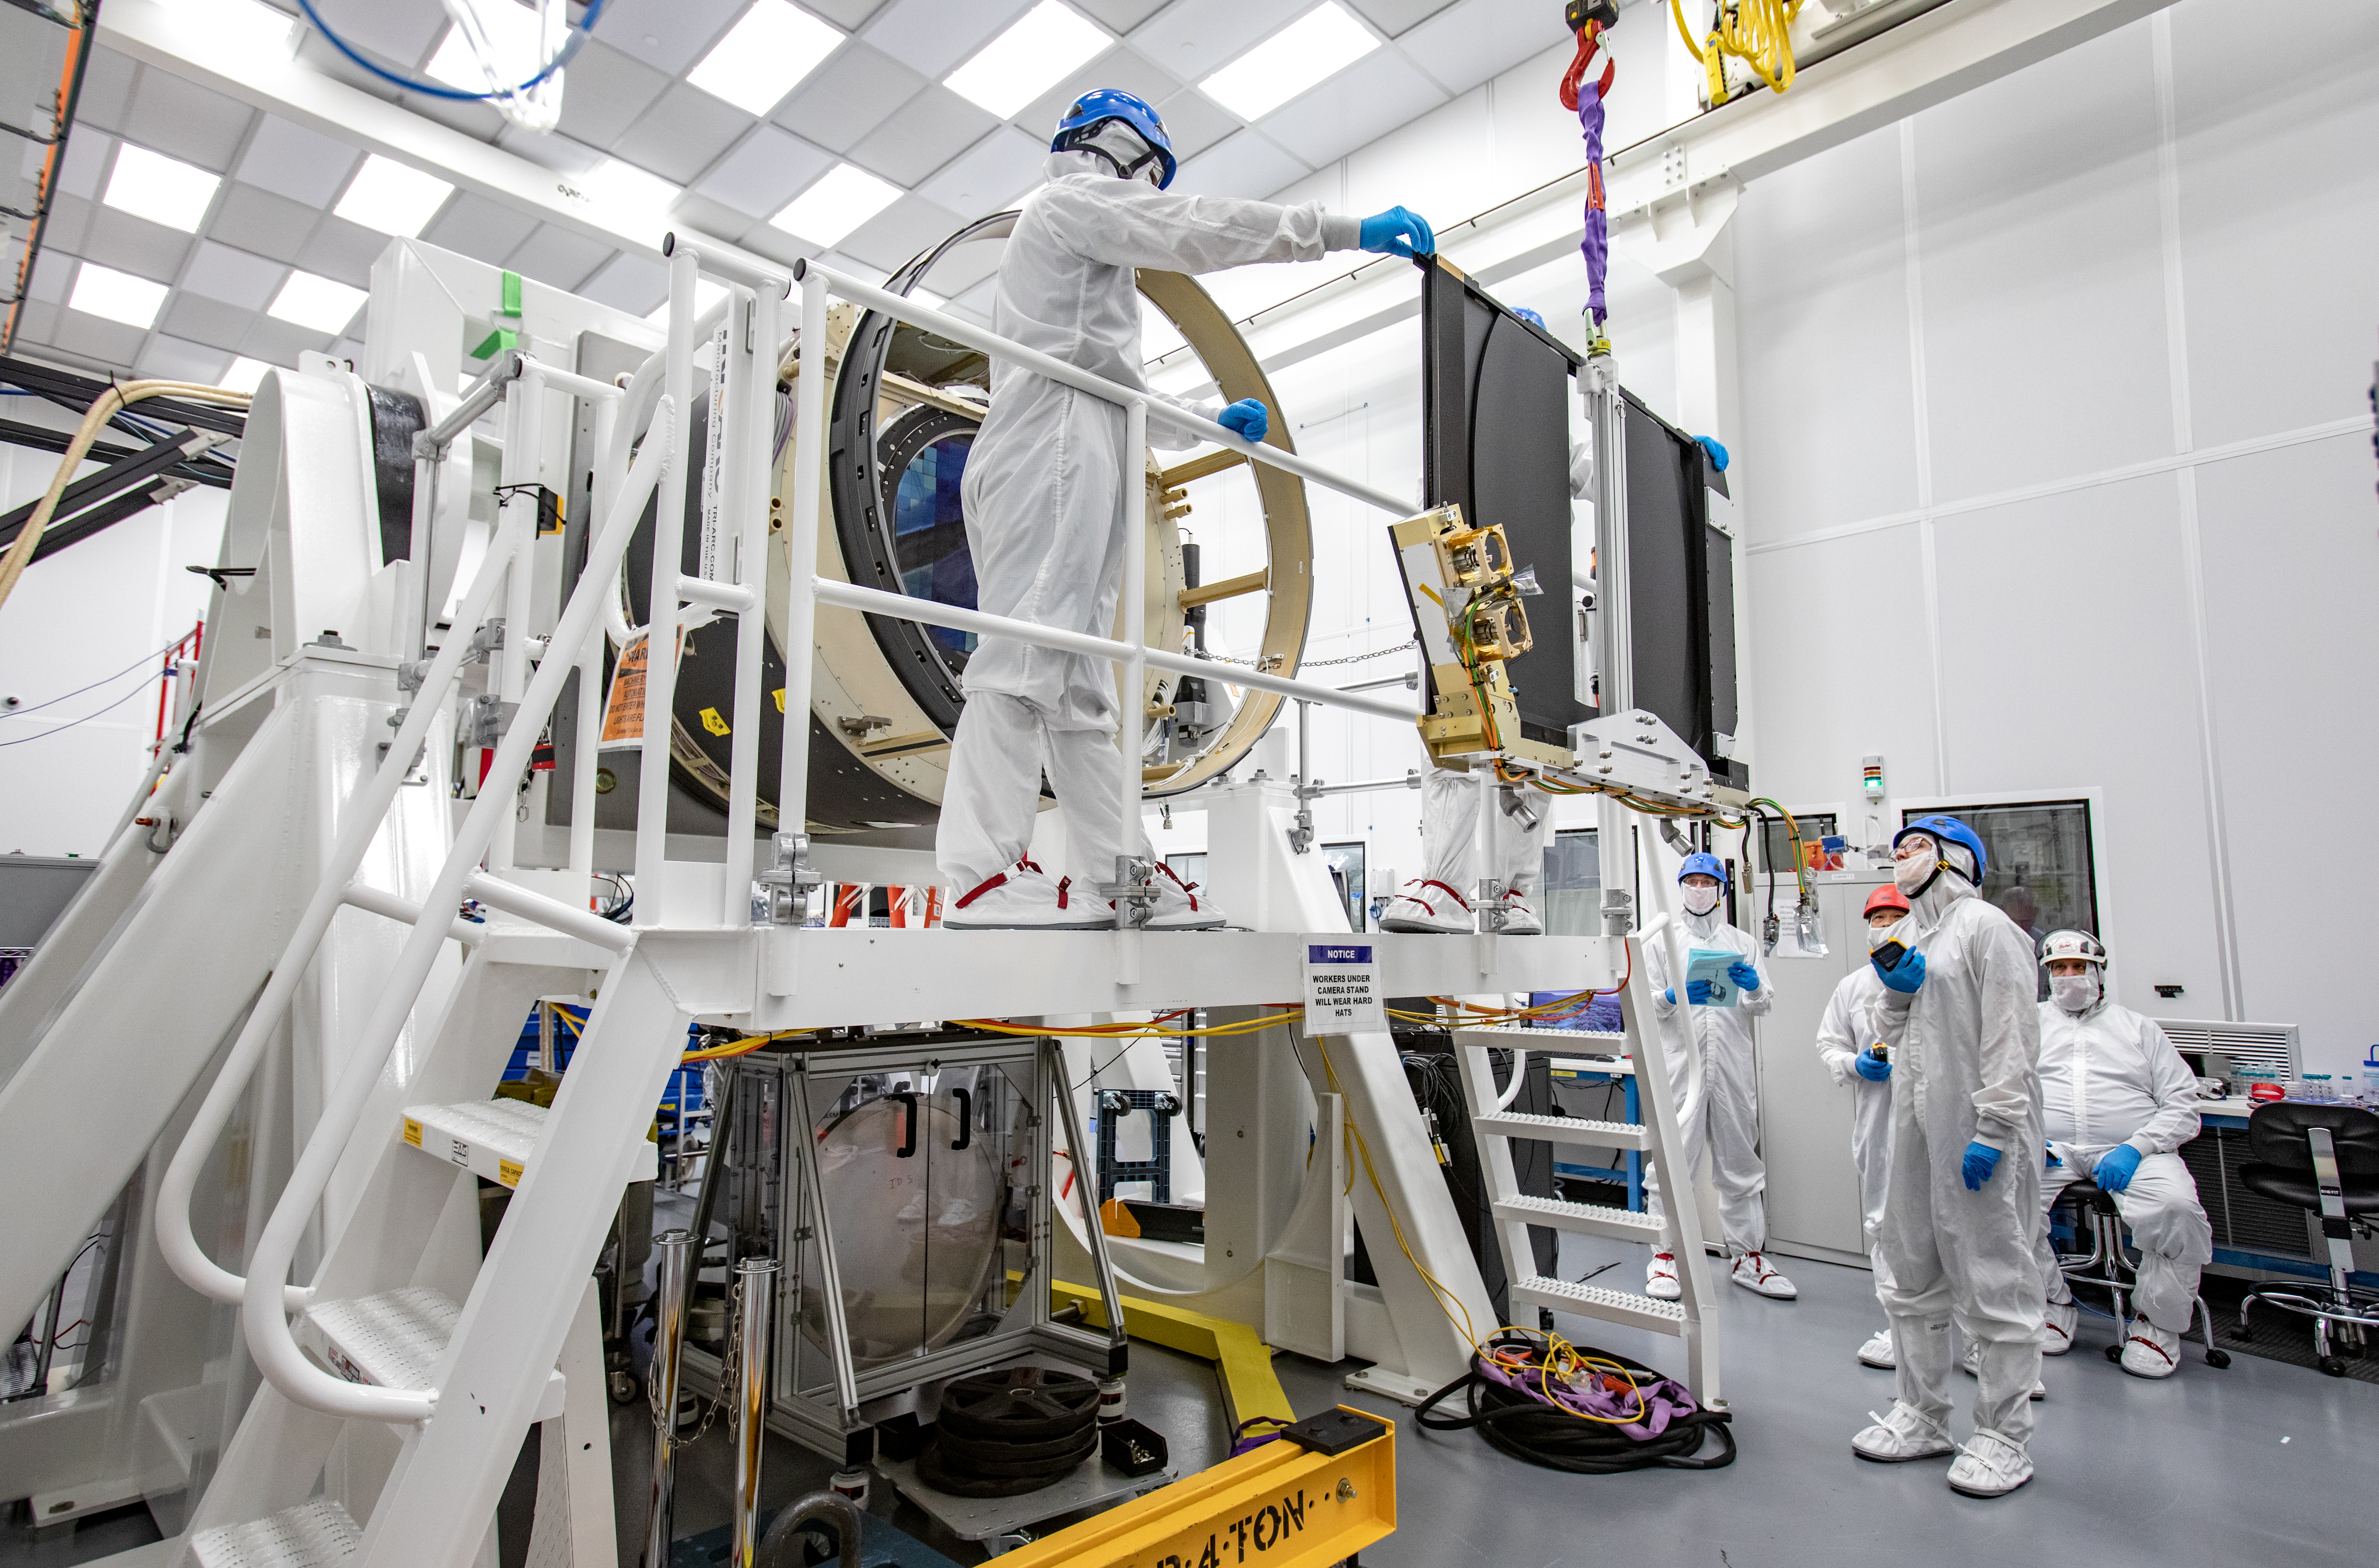

LSST Shutter Installation To Camera Body

The LSST camera team successfully attached the shutter to the camera body on June 8.

Credit: Jacqueline Ramseyer Orrell/SLAC National Accelerator Laboratory